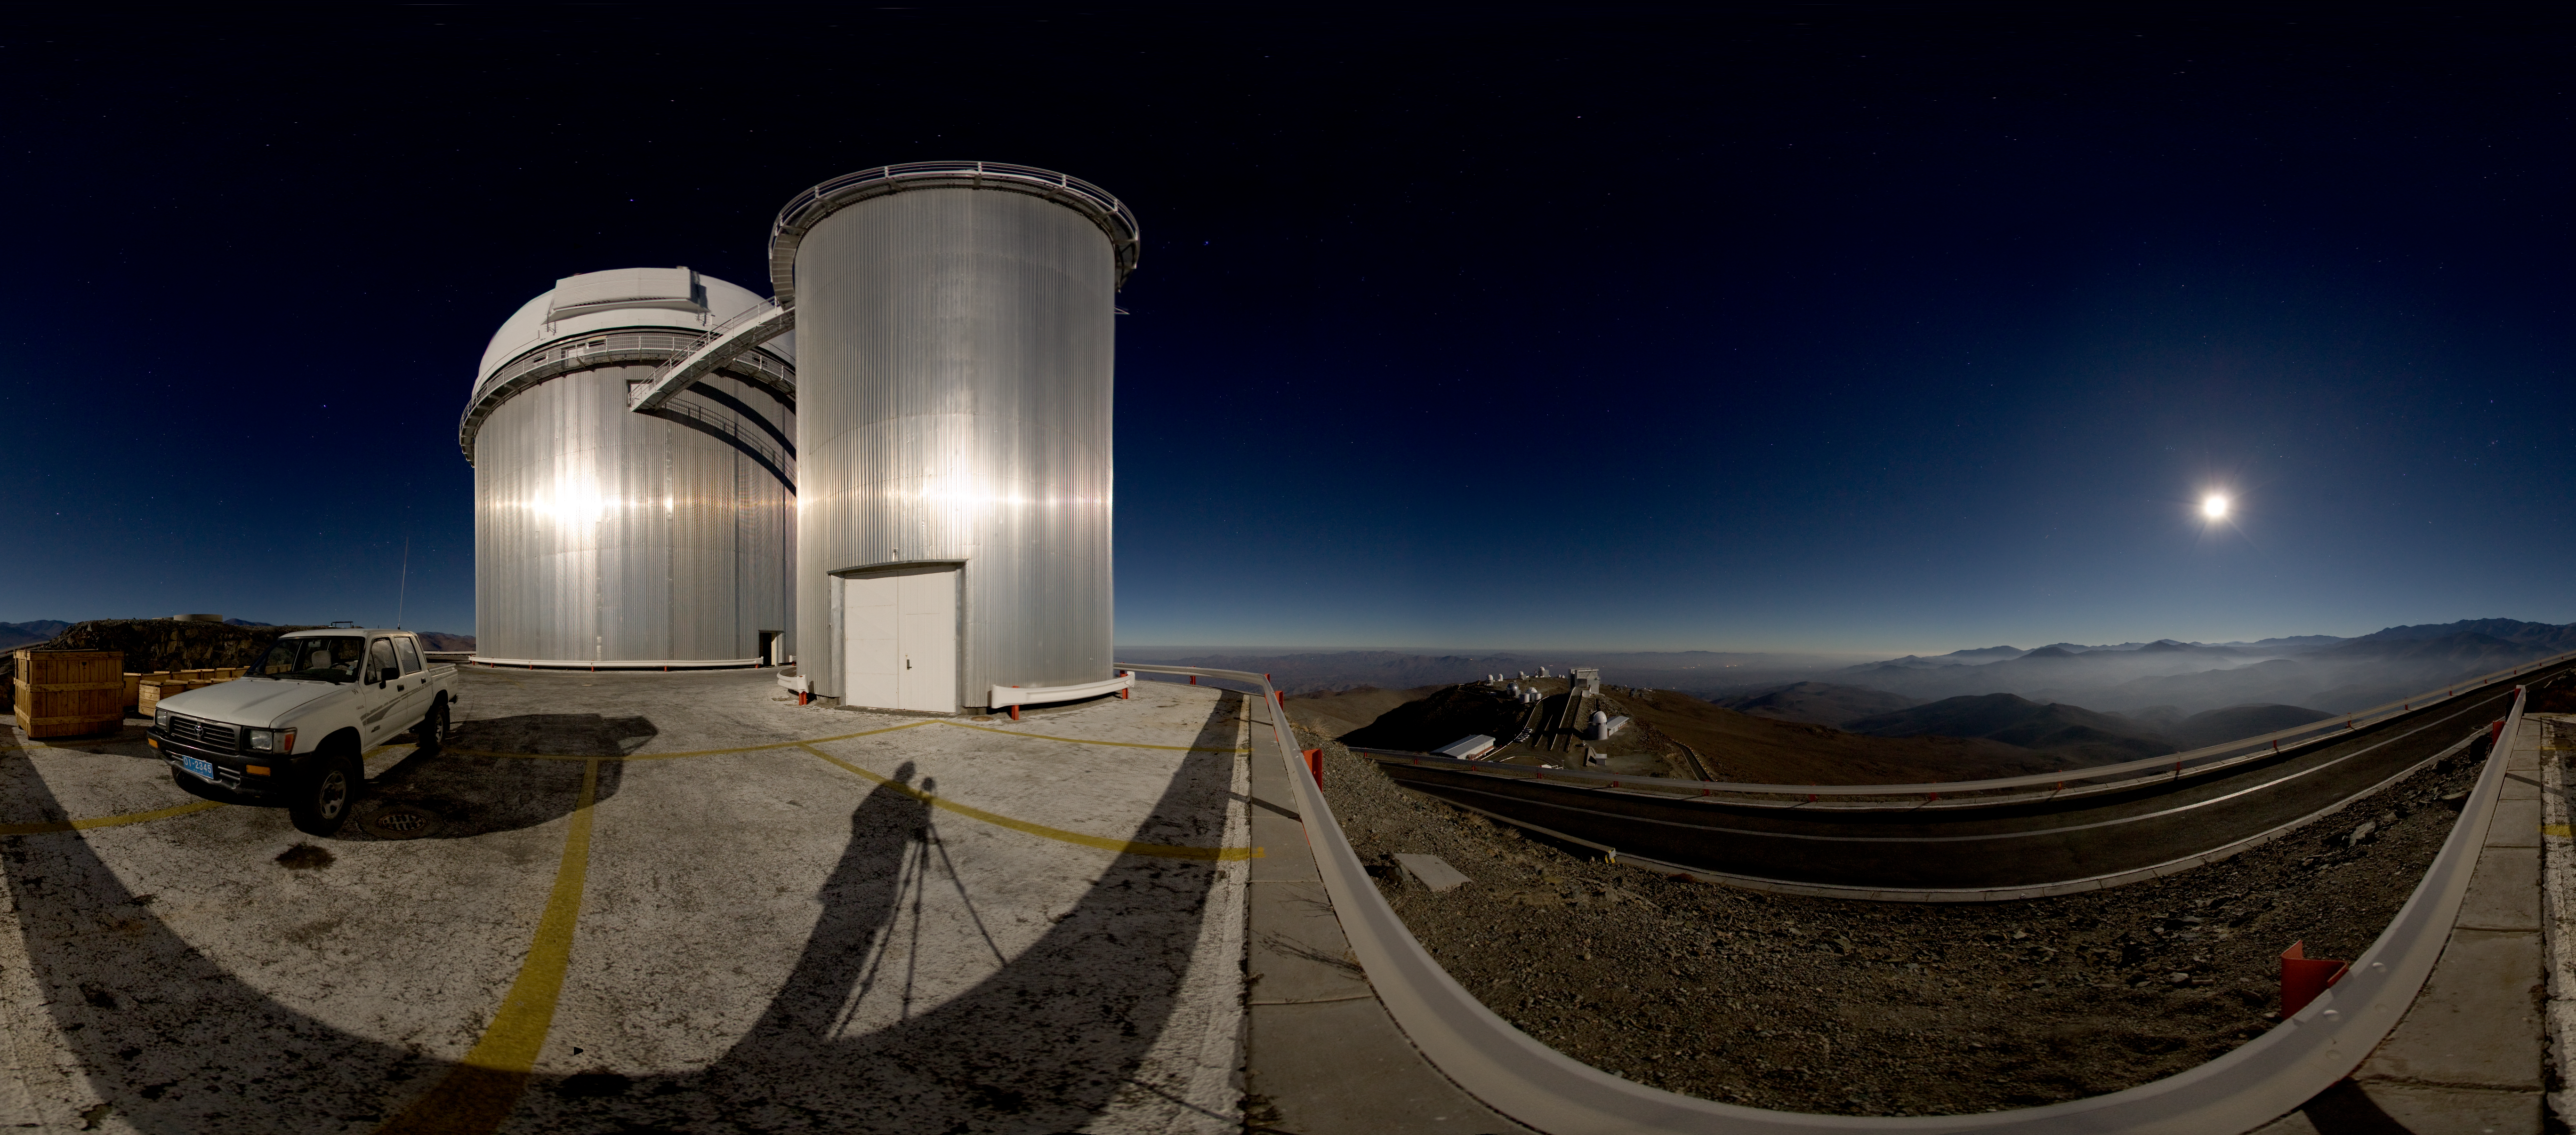

Moonlit panorama at La Silla

This panoramic image shows the La Silla observatory glistening under the cool glow of moonlight. Because the image wraps around almost a full 360 degrees, the angle of the lighting becomes downright surreal; notice how the photographer’s shadow seems to stretch towards the Moon, and how the shiny ESO 3.6-metre telescope in the foreground appears to reflect light from a source located opposite the Moon. Fortunately, such optical trickery does not trouble La Silla’s fleet of telescopes, which reside at an altitude of 2,400 metres in the arid Chilean Atacama Desert. In fact, La Silla’s MPG/ESO 2.2-metre telescope has snapped some of astronomy’s iconic images with the Wide Field Imager (WFI) camera. Also at this observatory, the 3.58-metre New Technology Telescope (NTT) broke new ground for telescope engineering and design and was the first in the world to have a computer-controlled main mirror (active optics), a technology developed at ESO and now applied to most of the world's current large telescopes. A spectrograph called HARPS (High Accuracy Radial velocity Planet Searcher), mounted on the ESO 3.6-metre telescope, stands as the world’s foremost exoplanet hunter. La Silla, ESO’s first observatory, remains at the cutting-edge of astronomical discovery.

A virtual tour is available here.

Credit: ESO/H.H. Heyer